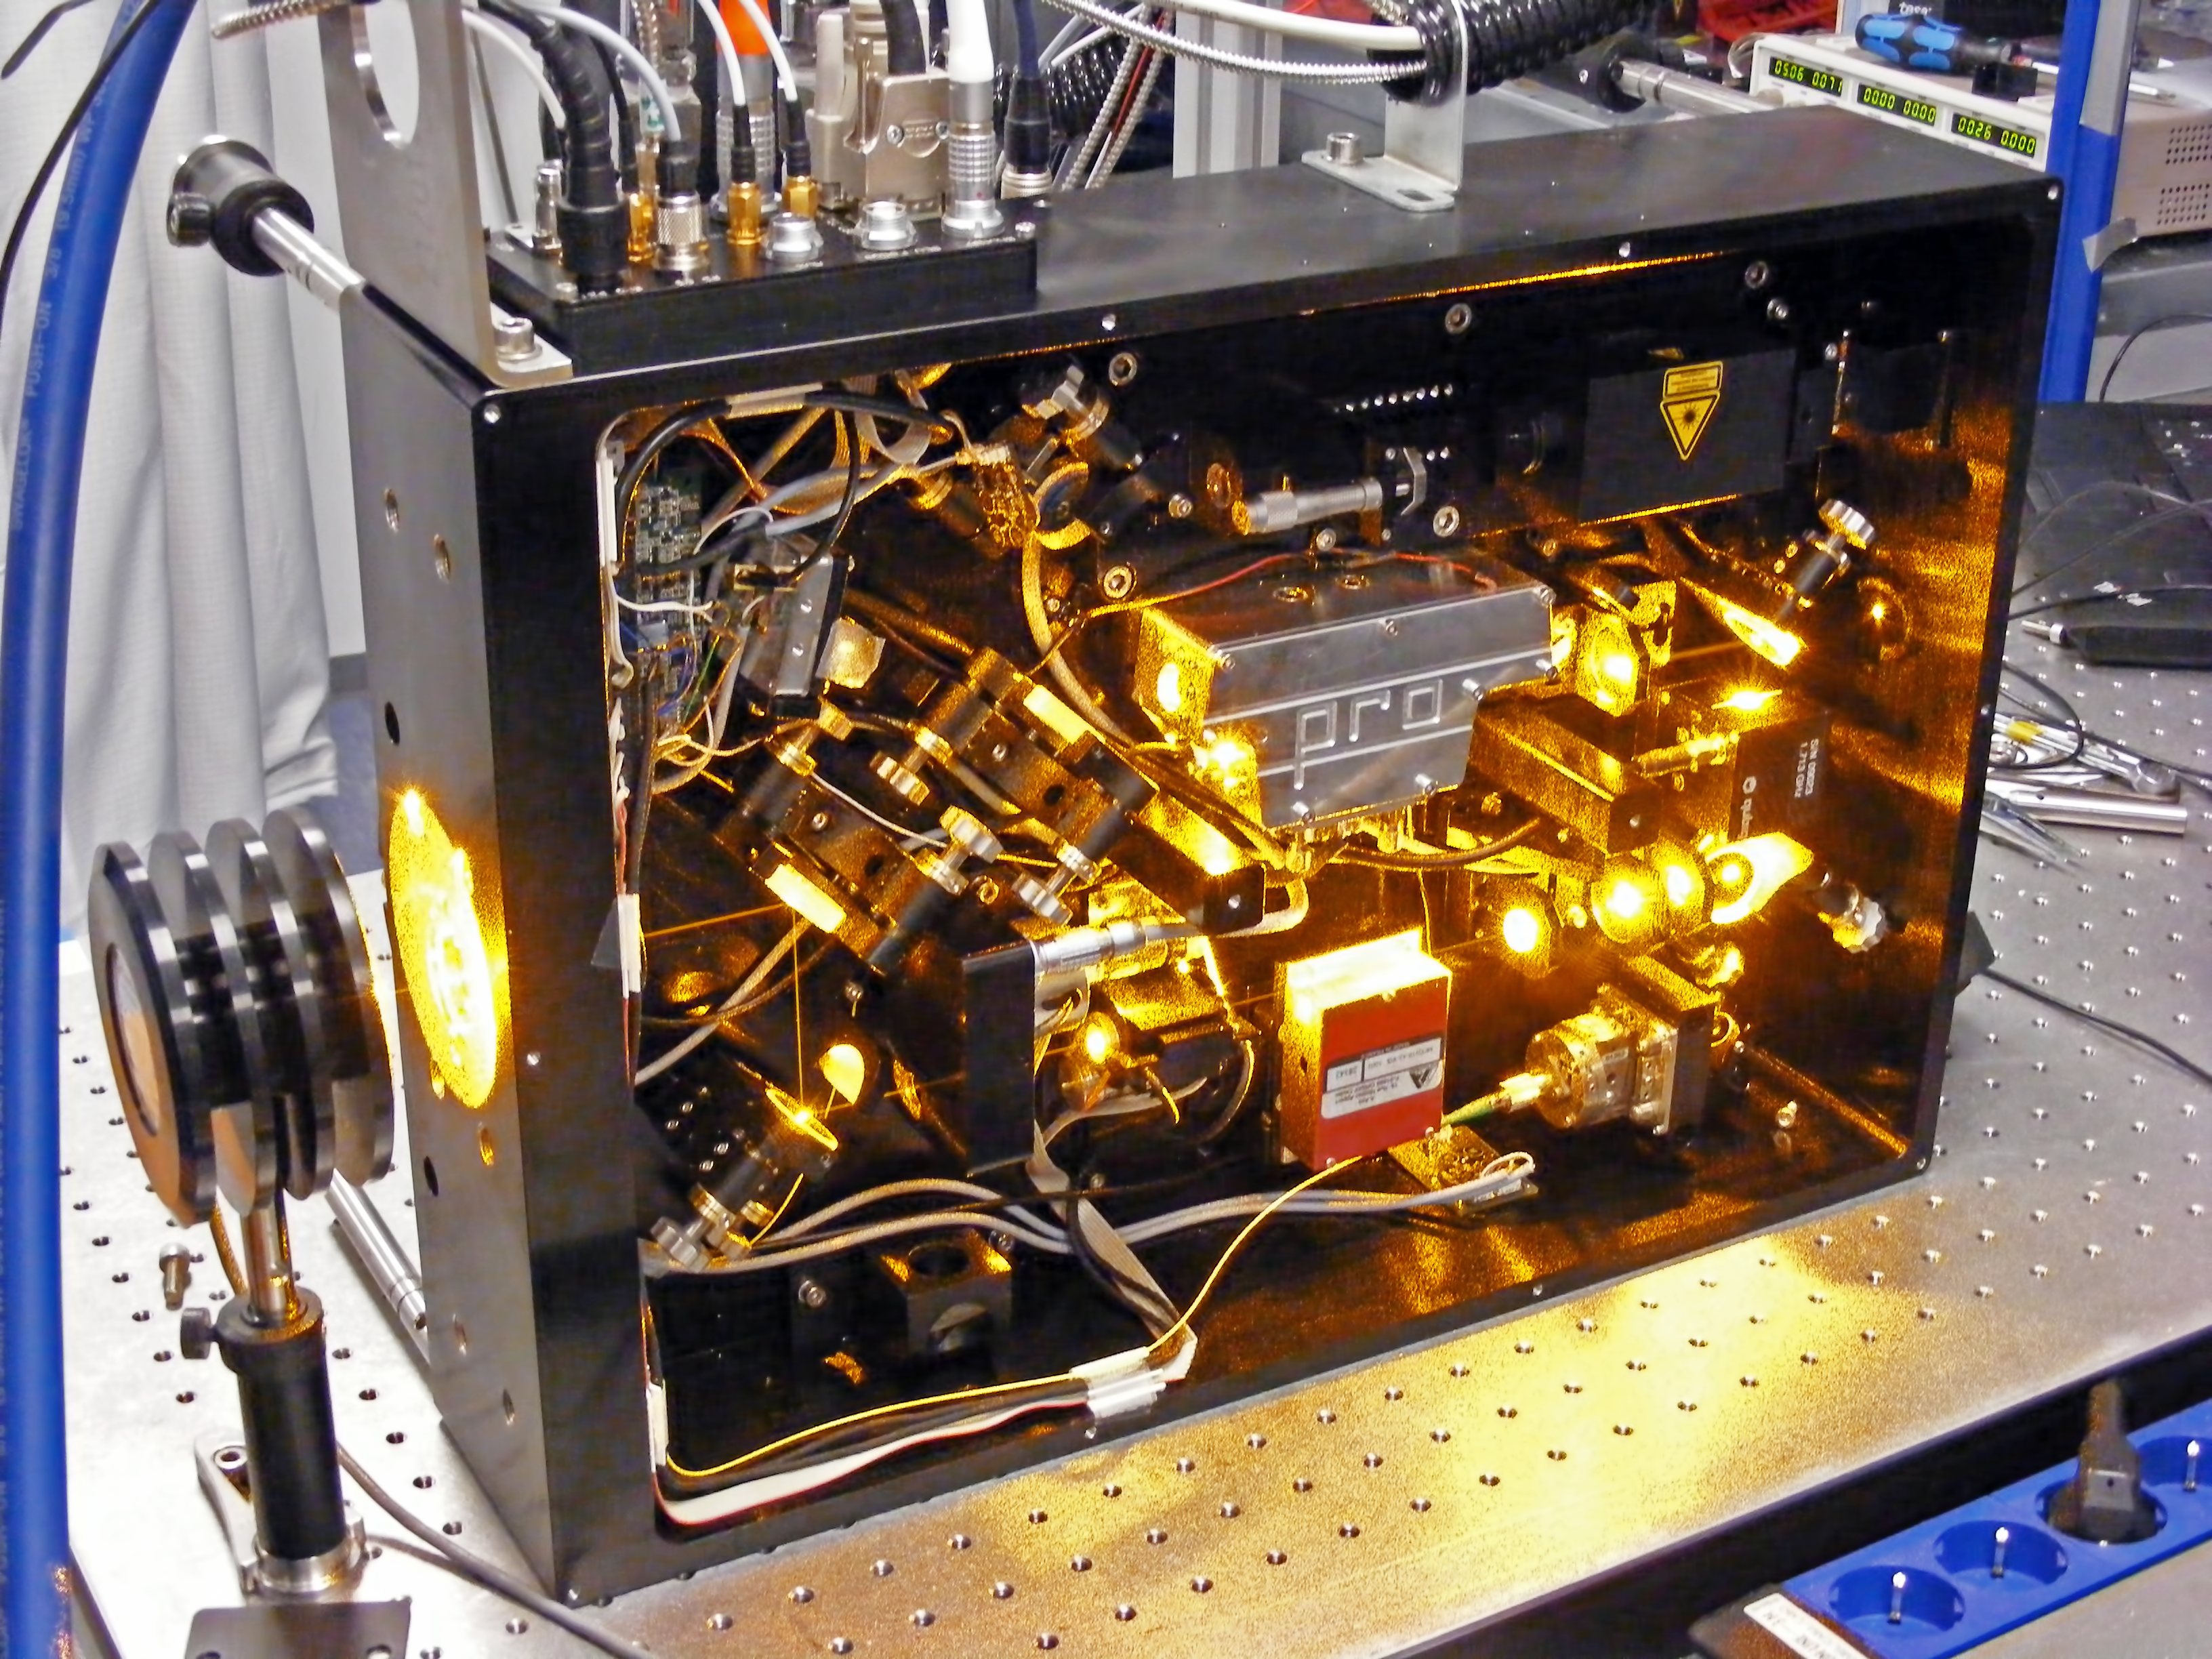

Raman fibre laser

ESO’s Raman fibre laser feeding the frequency-doubling Second Harmonic Generation unit,, which produces a 20W laser at 589 nm. The light is used to create an artificial laser guide star by exciting sodium atoms in the Earth’s atmosphere at 90 km altitude. ESO has signed an agreement to license its cutting-edge laser technology to two commercial partners, Toptica Photonics and MPB Communications. This marks the first time that ESO has transferred patented technology and know-how to the private sector, offering significant opportunities both for business and for ESO.

Credit: ESO